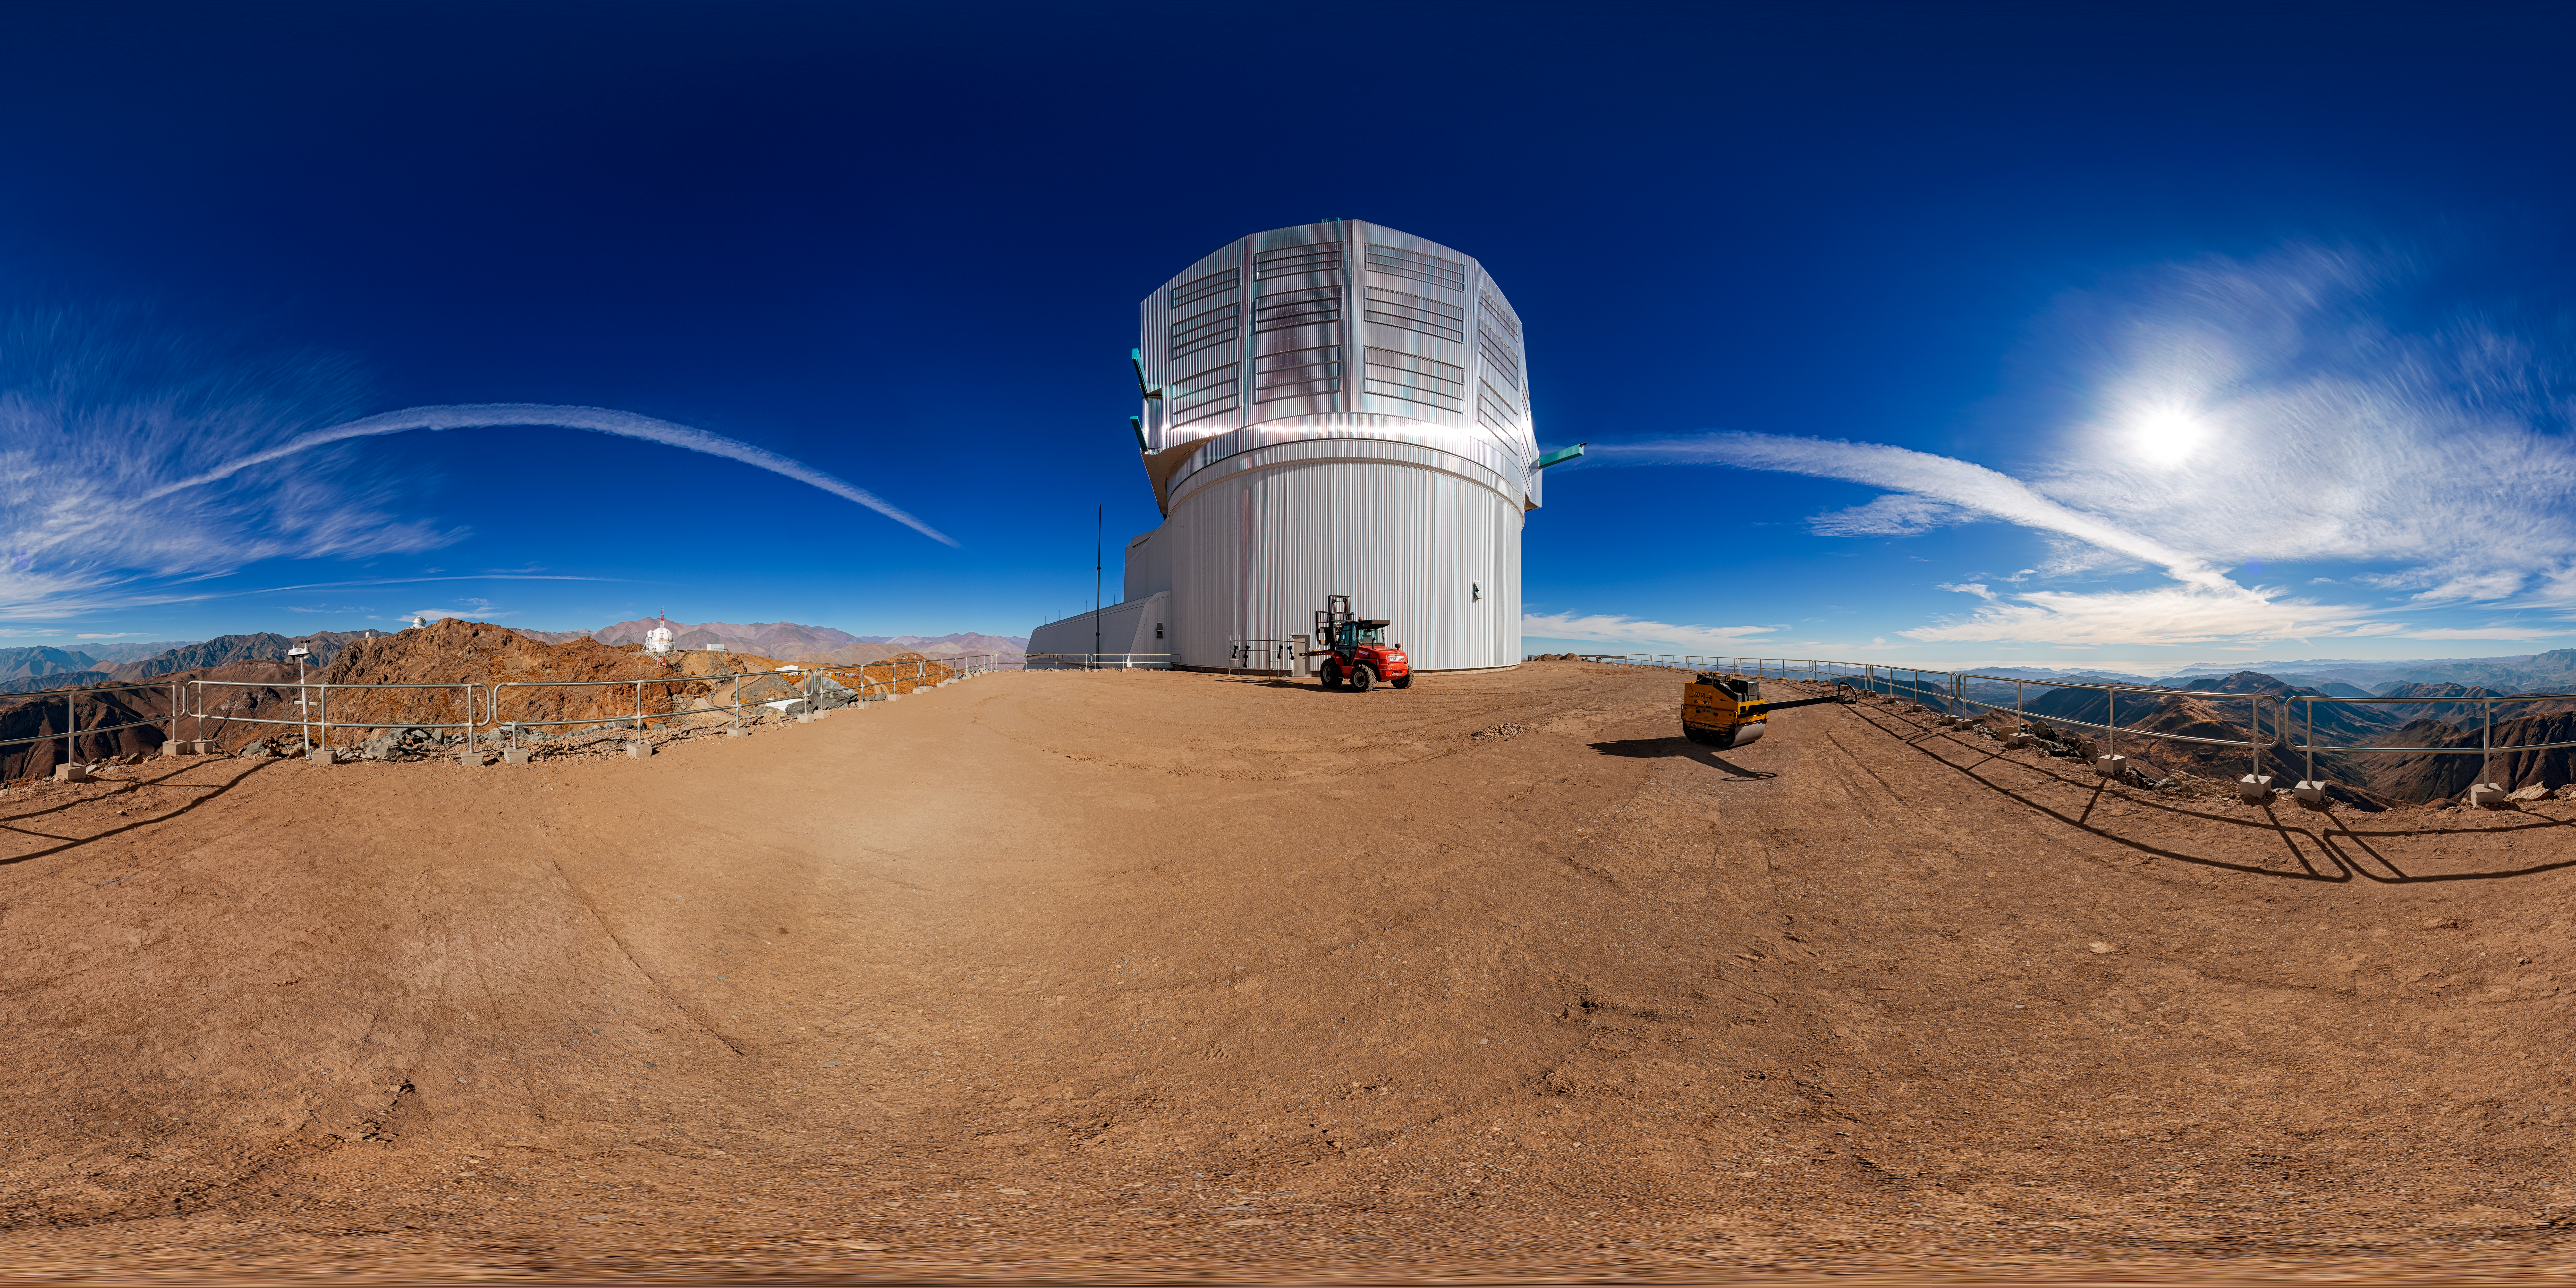

Outside Rubin Observatory (360-degree panorama)

A 360-degree panorama view outside NSF-DOE Vera C. Rubin Observatory on Cerro Pachón. A fulldome view is also available.

Credit: RubinObs/NOIRLab/SLAC/NSF/DOE/AURA/P. Horálek (Institute of Physics in Opava)